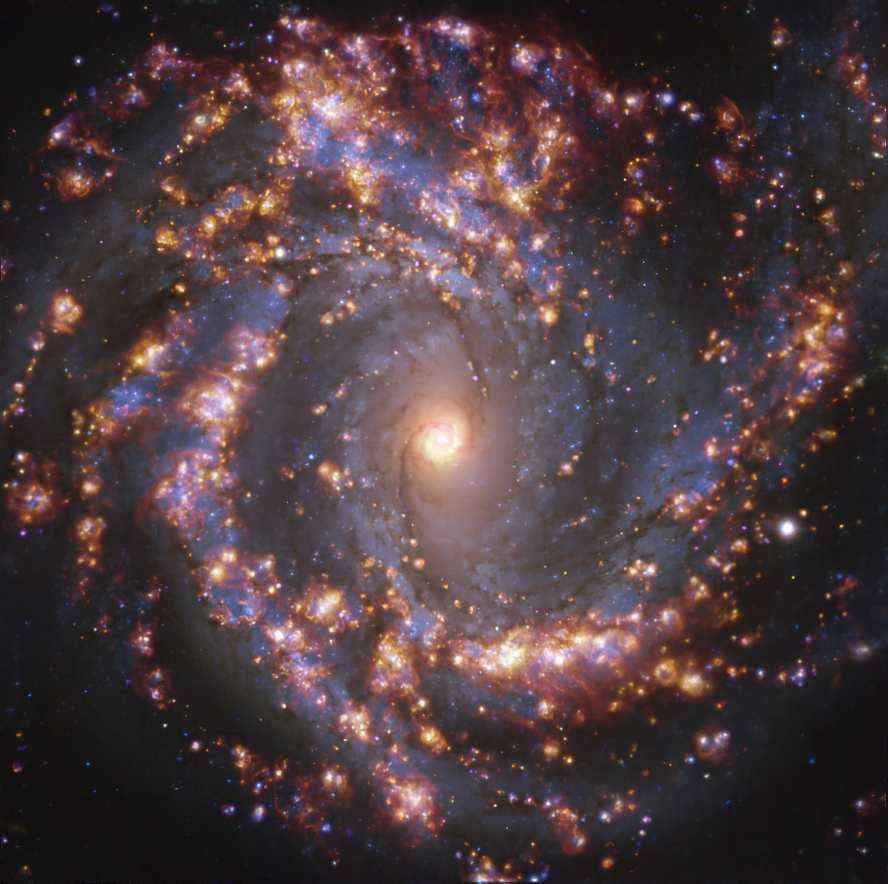

NGC 4303 as seen with MUSE on ESO’s VLT at several wavelengths of light

This image, taken by the Multi-Unit Spectroscopic Explorer (MUSE) on ESO’s Very Large Telescope (VLT), shows the nearby galaxy NGC 4303. NGC 4303 is a spiral galaxy, with a bar of stars and gas at its centre, located approximately 55 million light-years from Earth in the constellation Virgo. The image is an overlay of observations conducted at different wavelengths of light to map stellar populations and warm gas. The golden glows mainly correspond to clouds of ionised hydrogen, oxygen and sulphur gas, marking the presence of newly born stars, while the bluish regions in the background reveal the distribution of slightly older stars.

The image was taken as part of the Physics at High Angular resolution in Nearby GalaxieS (PHANGS) project, which is making high-resolution observations of nearby galaxies with telescopes operating across the electromagnetic spectrum

Credit: ESO/PHANGS